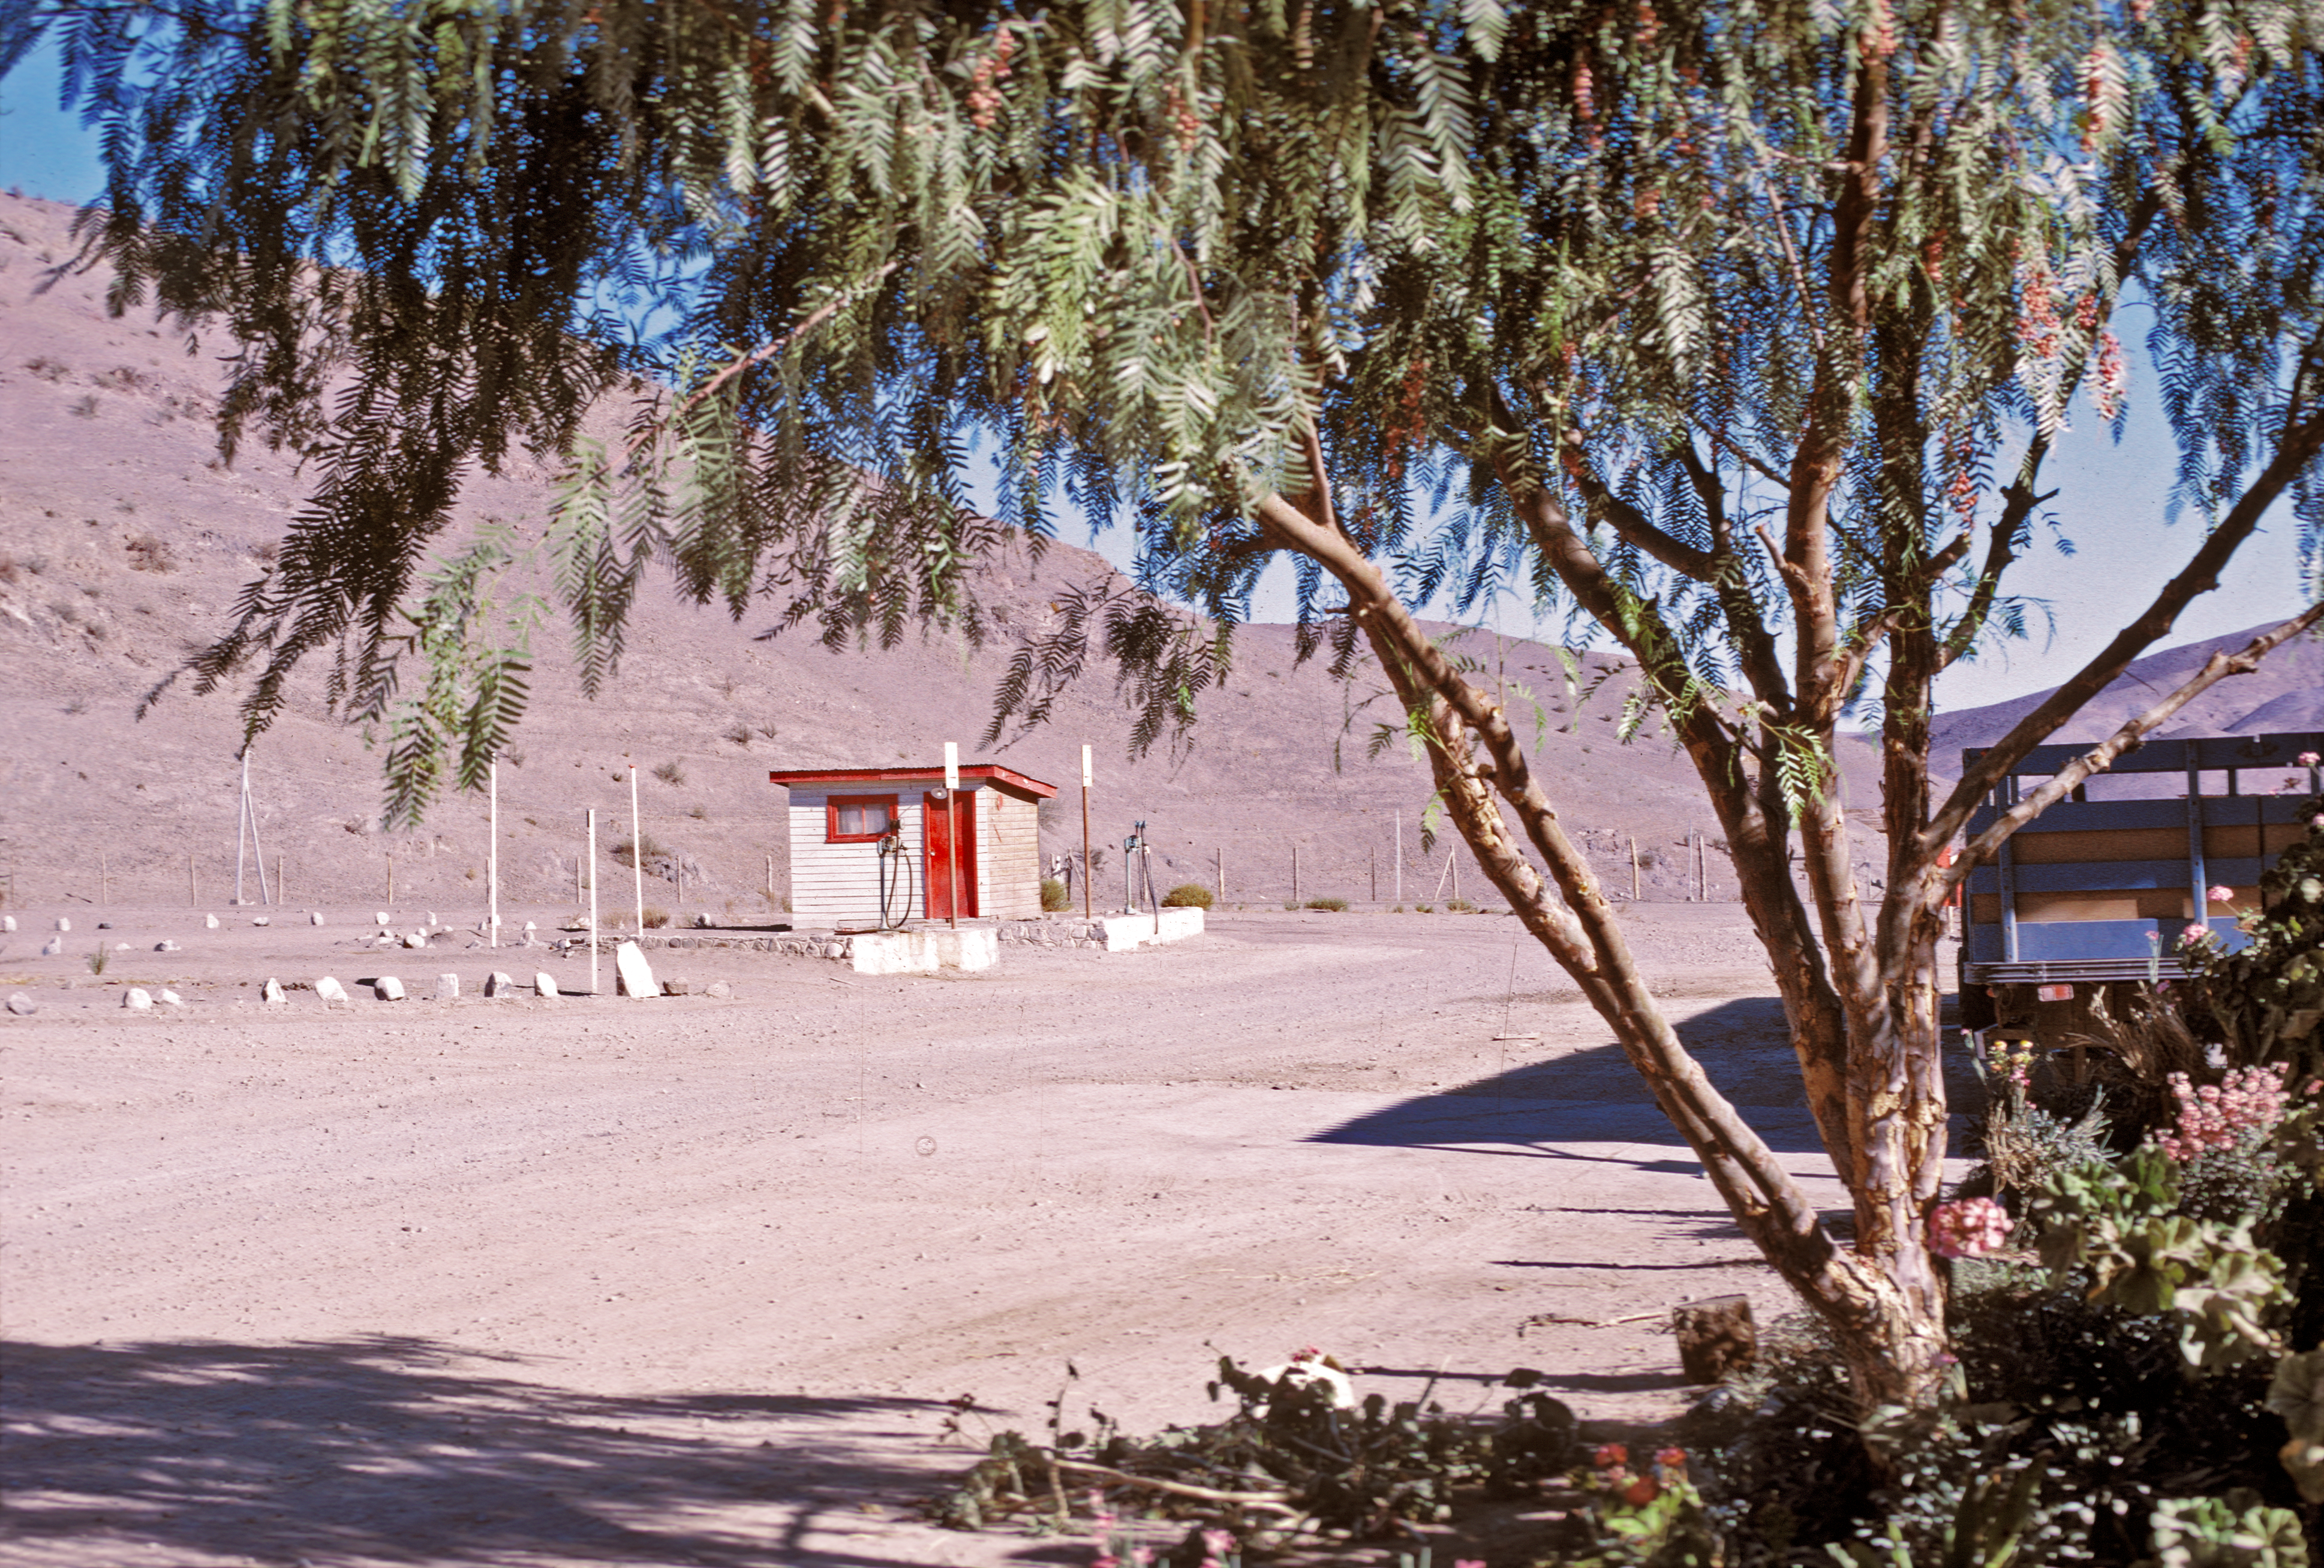

Petrol station at Camp Pelicano

The petrol station at Camp Pelicano, the entrance to the La Silla observatory in the seventies.

Credit: ESO